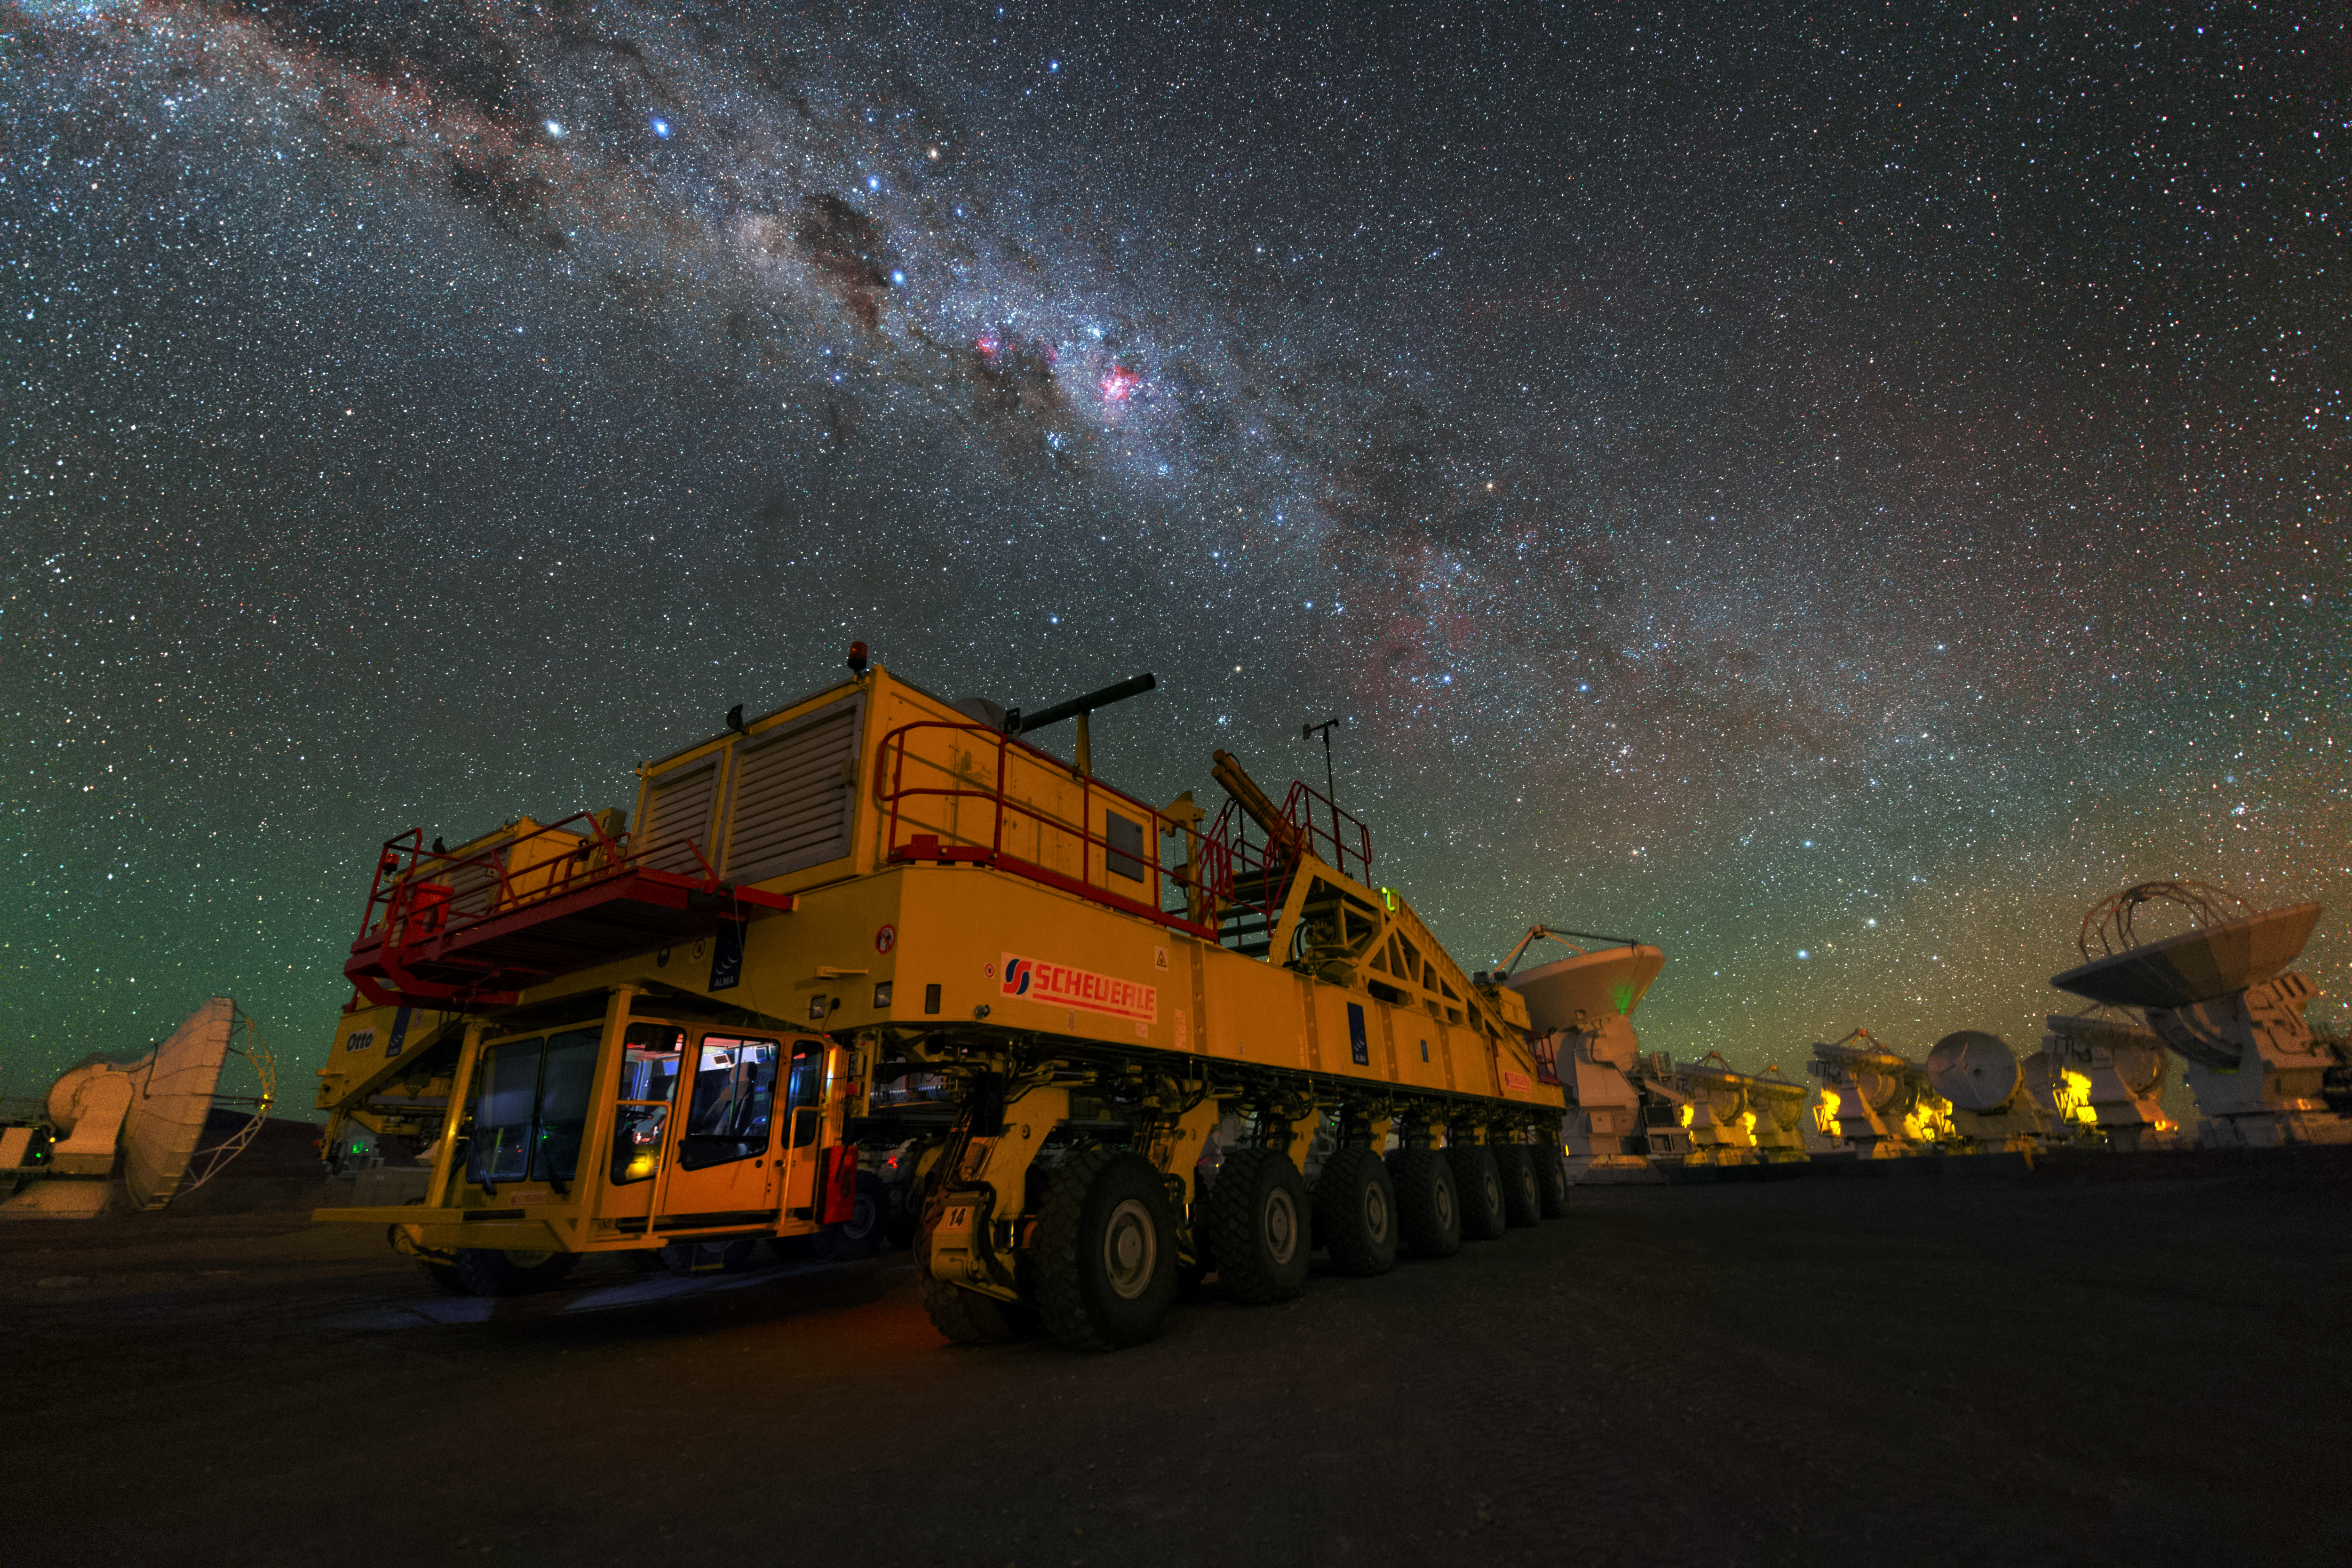

Otto parked at night

Night view of one of the ALMA transporters, Otto, at the high site of Chajnantor Plateau. Image taken during the ESO Ultra HD Expedition.

Credit: Y. Beletsky (LCO)/ESO